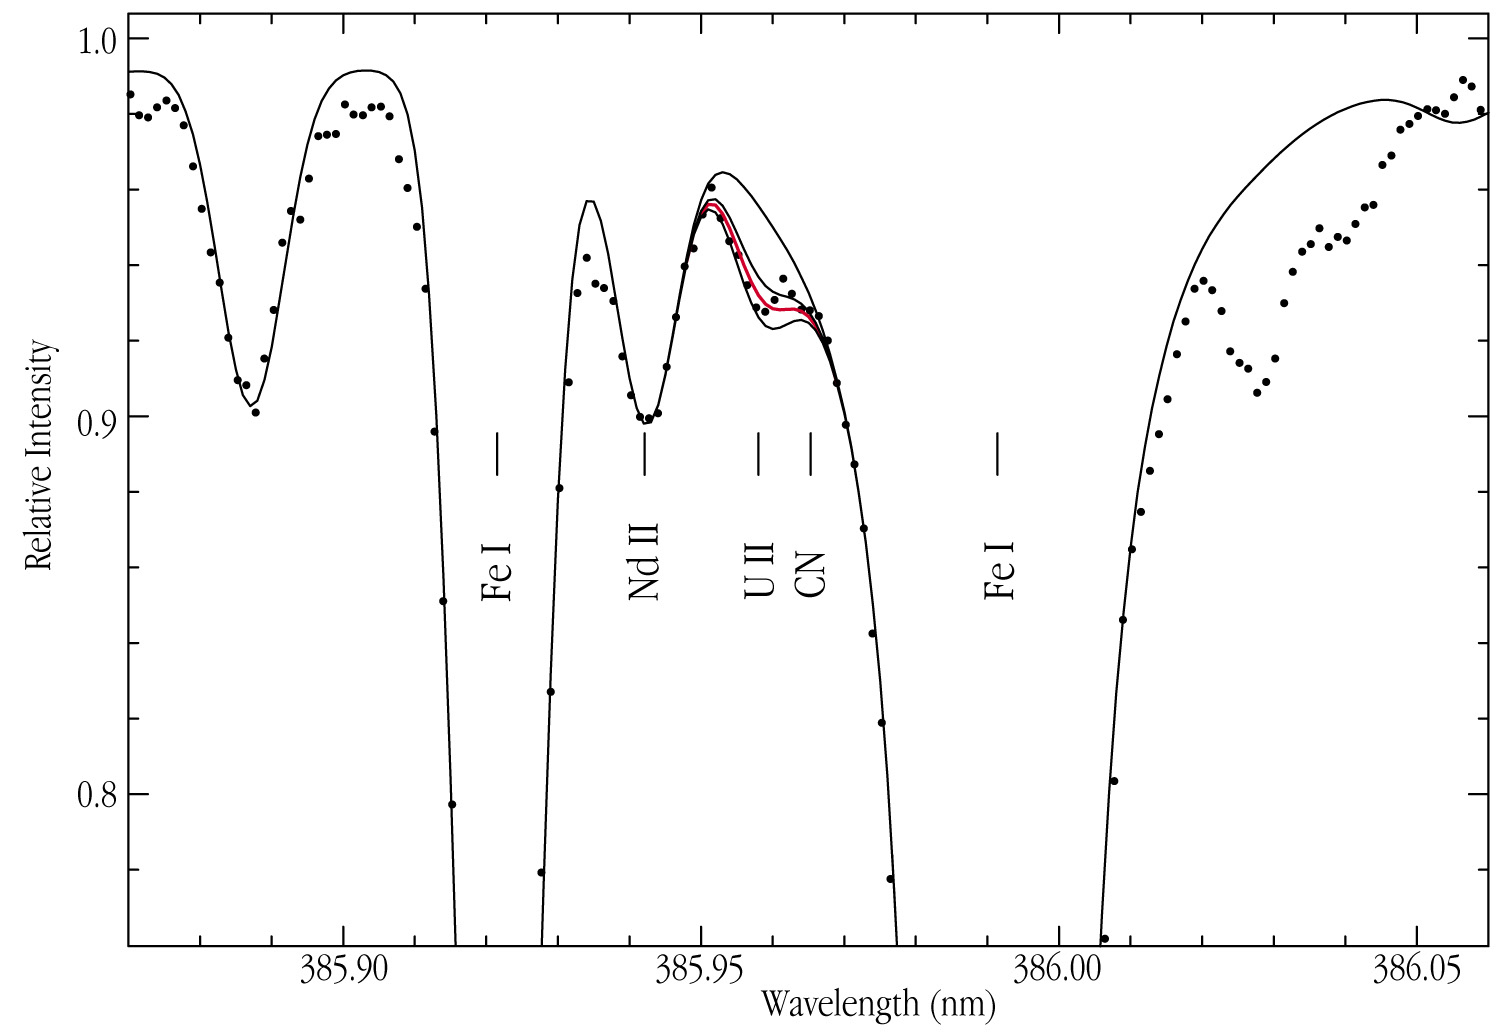

Observed spectrum of the old star CS 31082-001

The observed spectrum (dots) of the old star CS 31082-001 in the region of the uranium (U II) line at 385.96 nm. The origin of some of the other spectral lines in the region is also indicated (e.g. iron, neodymium). The synthetic spectrum (thin line) was computed for the adopted abundances of the stable elements and for four different values of the abundance (by number) of uranium atoms in the atmosphere of the star. The uppermost line (corresponding to no uranium at all) clearly does not fit the observed spectrum at all. The best fit is provided by the middle (red) line, representing a uranium abundance of approximately 6% of the solar value.

Credit: ESO